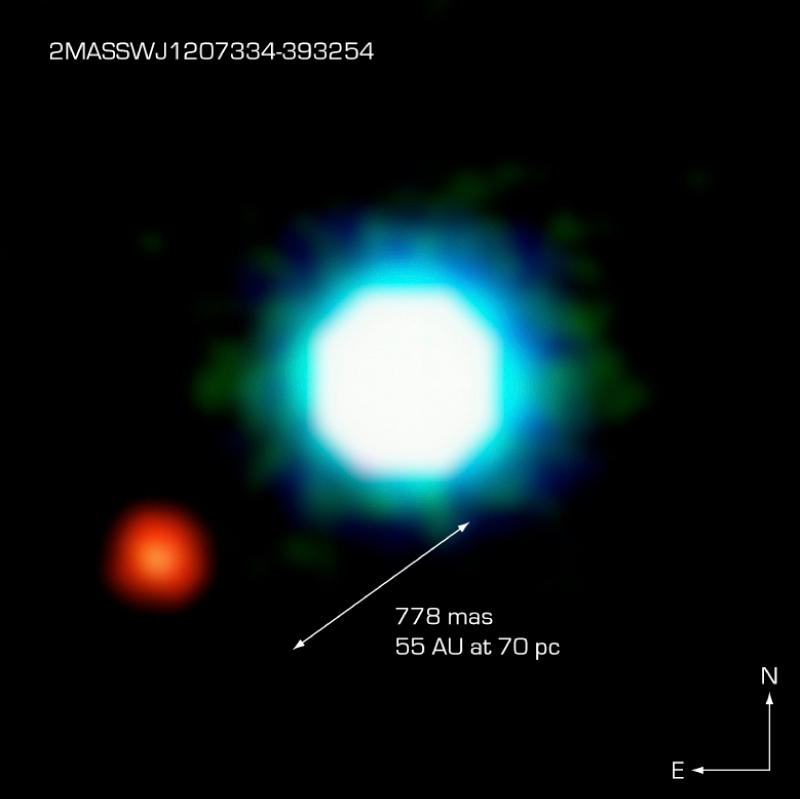

The brown dwarf 2M1207 and its planetary companion

This composite image shows the first planet outside of our solar system (right) found orbiting a brown dwarf, dubbed 2M1207 (centre). The fainter planetary companion is at an angular distance of 778 milliarcsec from 2M1207. The exoplanet orbits at a distance from the brown dwarf that is nearly twice as far as Neptune is from the Sun. Originally designated the Giant Planet Candidate Companion (GPCC) by its discoverers, further observations, particularly its motion in the sky relative to 2M1207, ascertained its true nature. The photo is based on three near-infrared exposures (in the H, K and L'' wavebands) with the NACO adaptive-optics facility at the 8.2-m VLT Yepun telescope at the ESO Paranal Observatory.

Credit: ESO